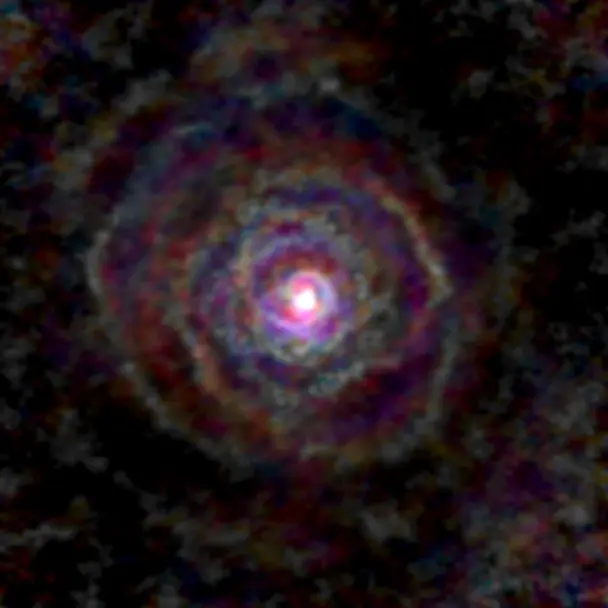

Stellar Winds- GY Aql D=152 au

Astronomers used the Atacama Large Millimeter/submillimeter Array (ALMA) to observe a set of stellar winds around aging stars and present an explanation for the mesmerizing shapes of planetary nebulae. Contrary to common consensus, the team found that stellar winds are not spherical but have a form similar to that of planetary nebulae. The team concludes that interaction with an accompanying star or exoplanet shapes both the stellar winds and planetary nebulae. The findings were published in Science.

This image gallery of stellar winds around cool ageing stars shows a variety of morphologies, including disks, cones, and spirals. The blue color represents material that is coming towards you; red is material that is moving away from you.

Credit: L. Decin, ESO/ALMA